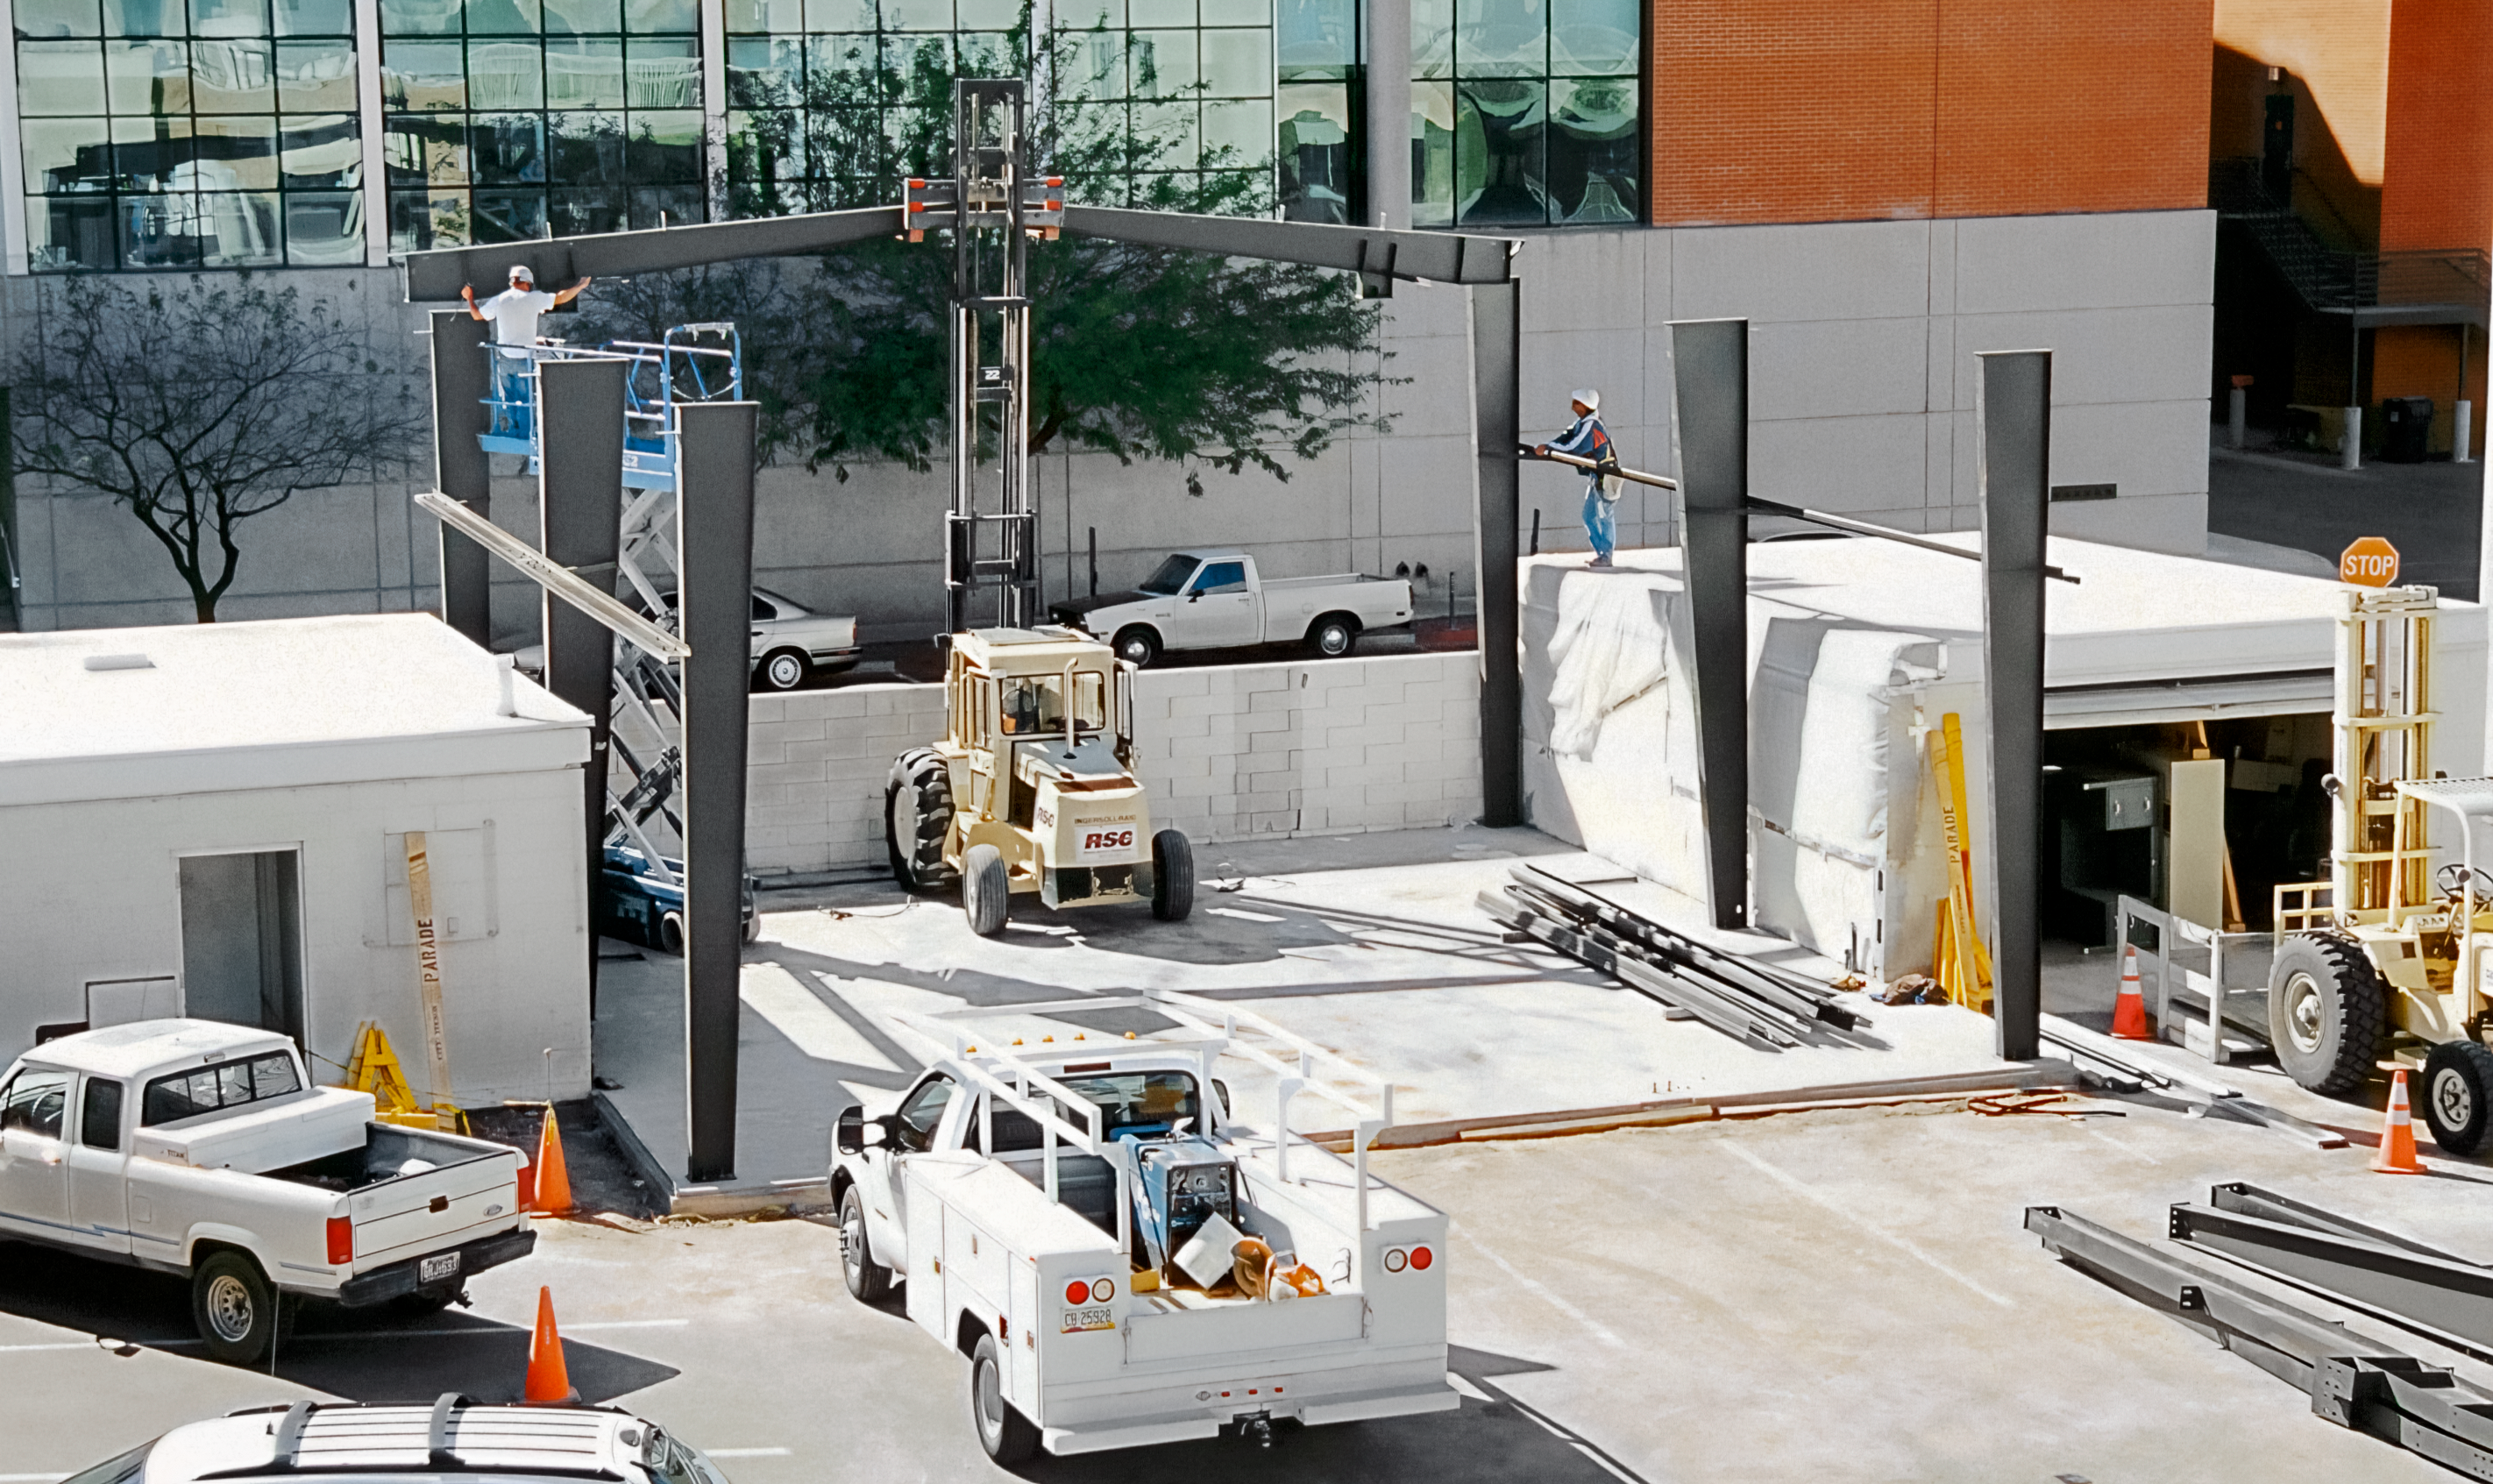

A Busy Construction Project in Tucson

The Tucson Headquarters of NOIRLab, then known as the National Optical Astronomy Observatory (NOAO), is buzzing with activity as the construction team builds the new Flex Rig Building. This image was taken in June 2002.

Credit: NOIRLab